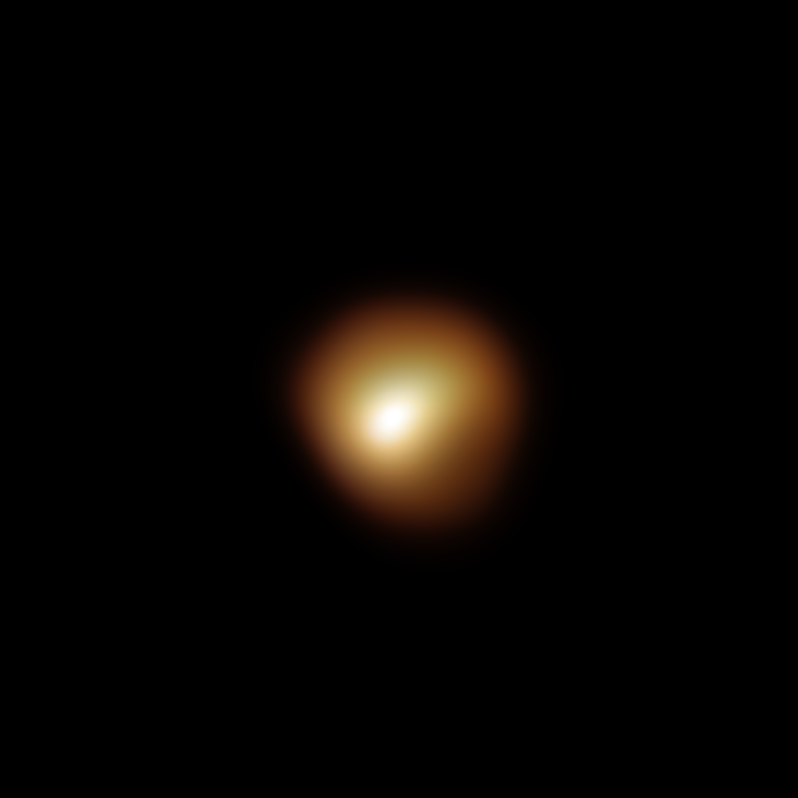

Image of Betelgeuse’s surface taken in March 2020

The red supergiant star Betelgeuse, in the constellation of Orion, underwent an unprecedented dimming in late 2019 and early 2020. This stunning image of the star’s surface was taken with the SPHERE instrument on ESO’s Very Large Telescope in March 2020, and is one of the images taken during an observing campaign aimed at understanding why the star became fainter. Betelgeuse’s brightness returned to normal in April 2020.

Astronomers now understand that Betelgeuse’s dip in brightness was the result of a dusty veil that emerged from the star, partially concealing its southern region.

Credit: ESO/M. Montargès et al.